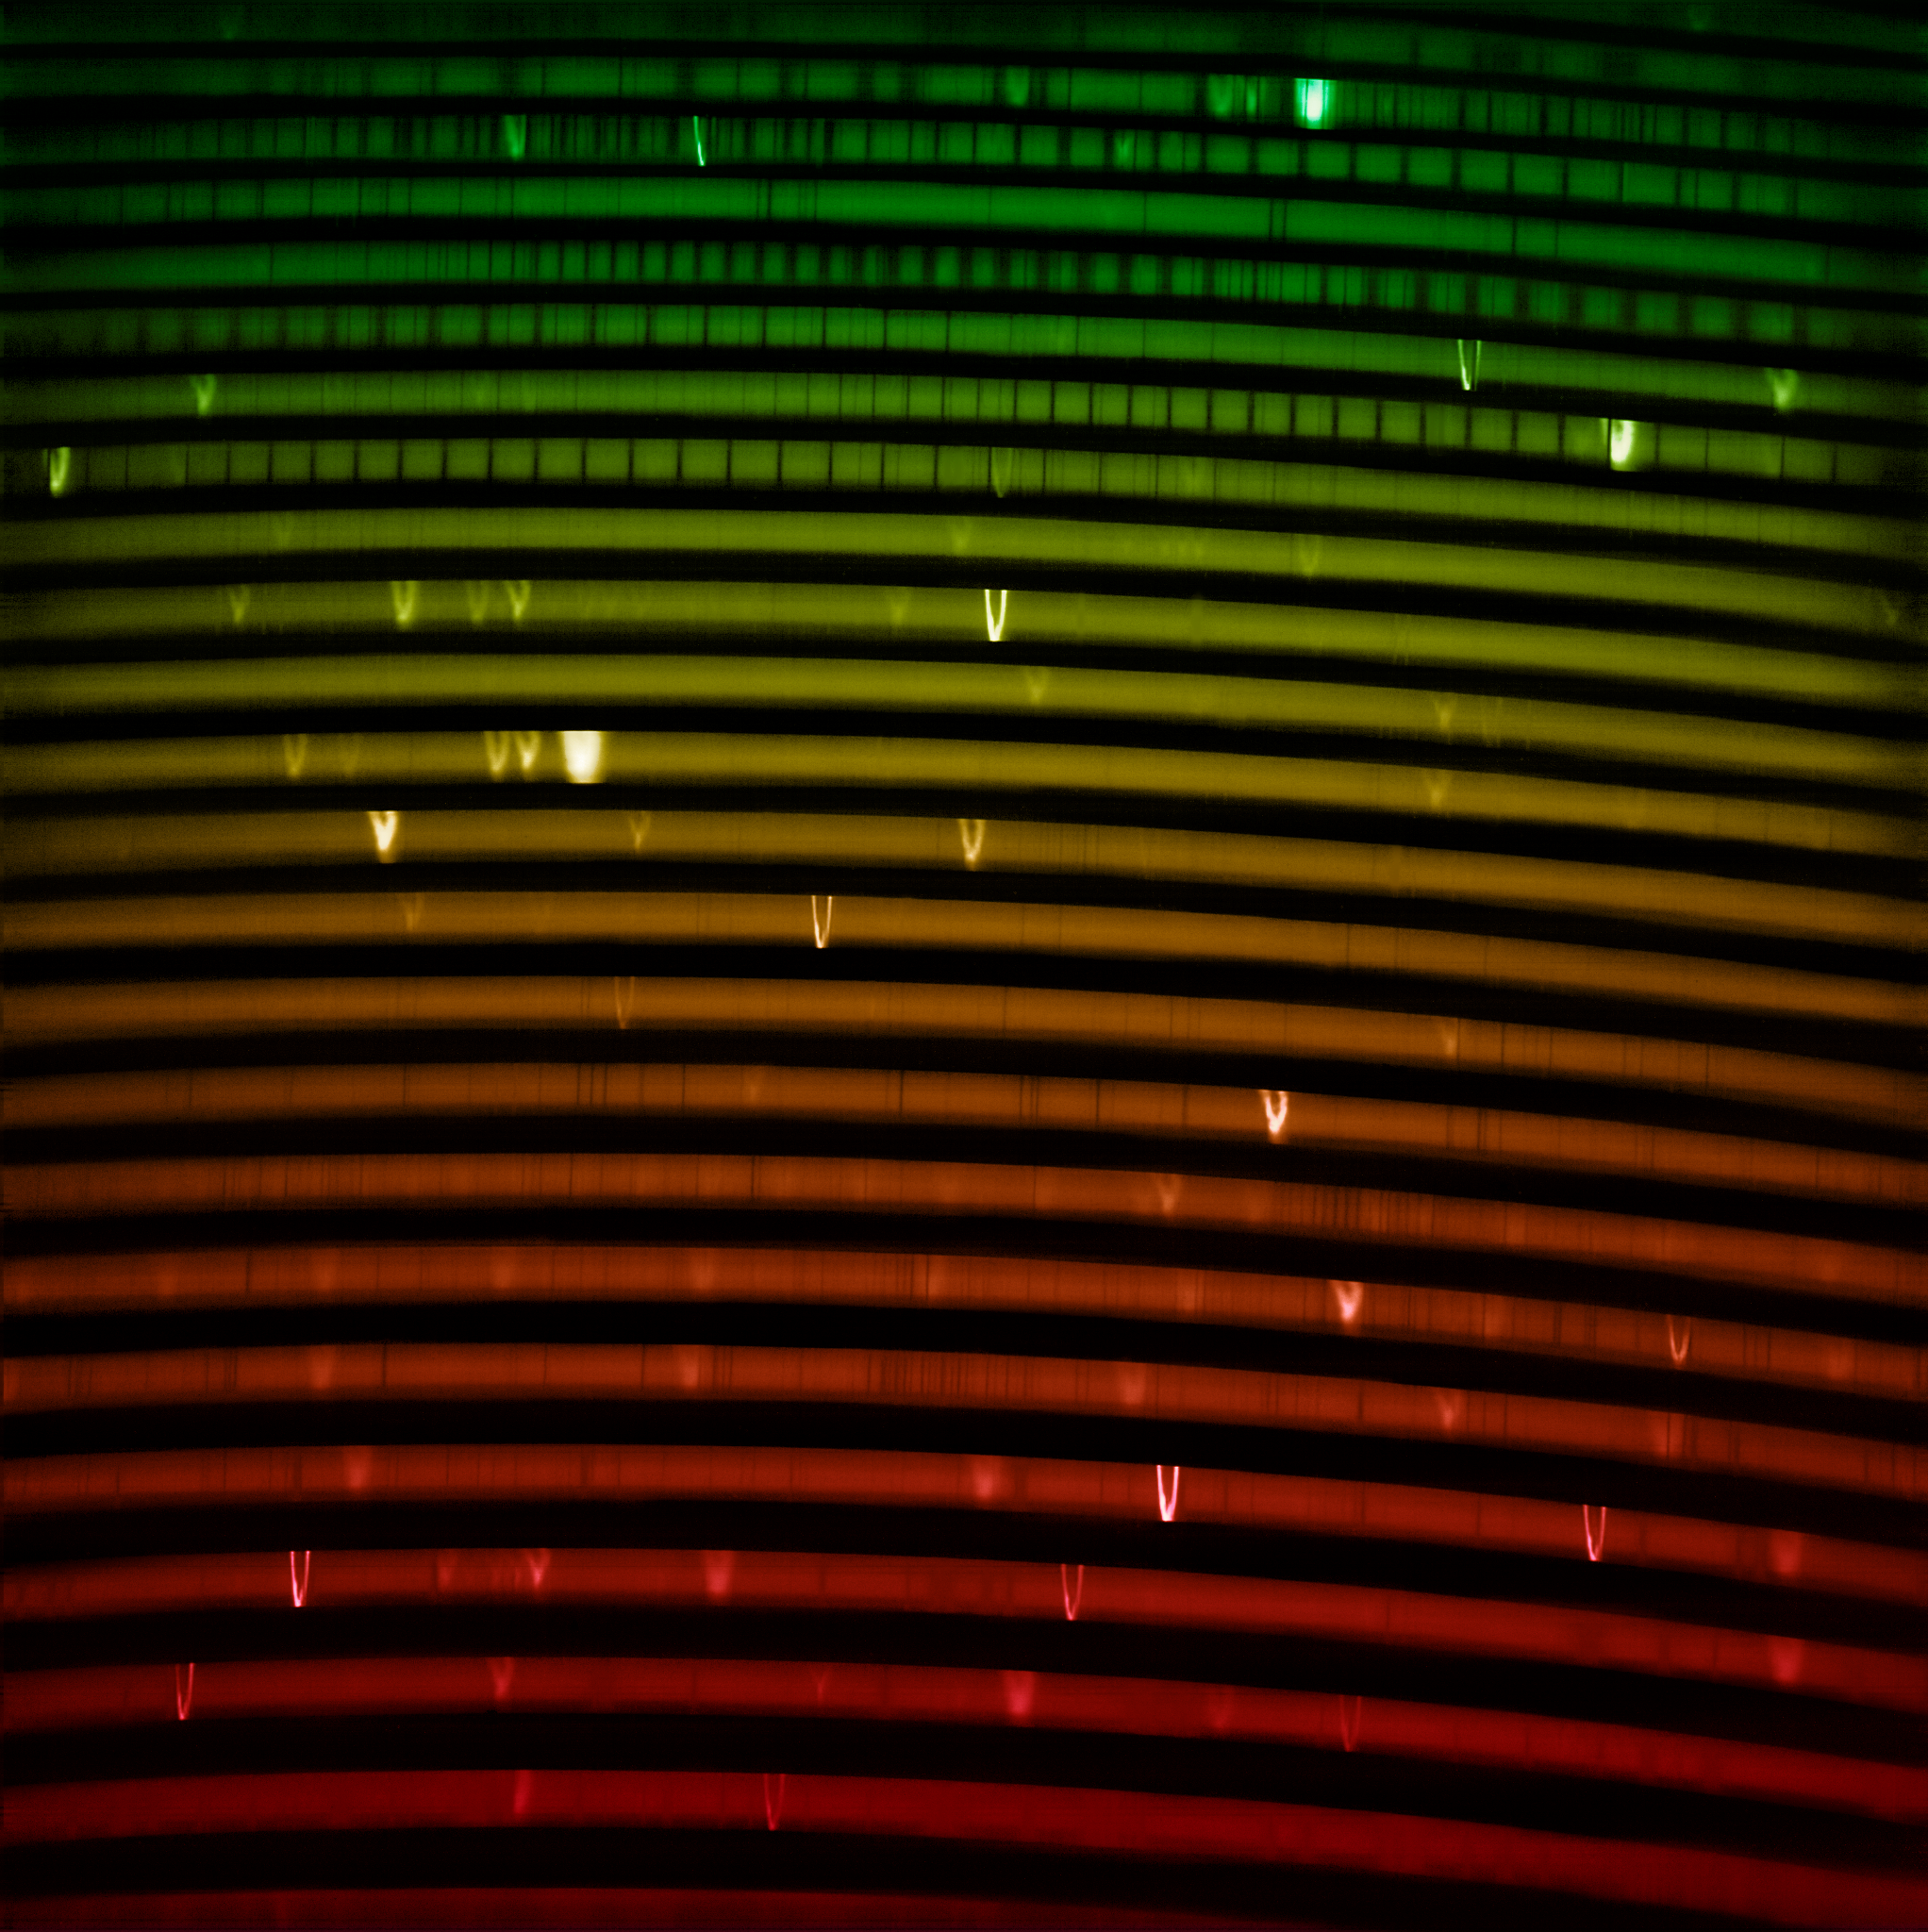

The red IGRINS-2 spectrum (no labels)

The IGRINS-2 red-arm spectrum of NGC 7027, one of the visually brightest planetary nebulae whose complex gas layers make it an interesting first light target for IGRINS-2. The spectrum measures light from around 2.05 µm to 2.40 µm. The bright lines in the rainbow are like the fingerprints of the gasses present in the nebula.

Credit: International Gemini Observatory/NOIRLab/NSF/AURA Image Processing: M. Zamani (NSF NOIRLab)